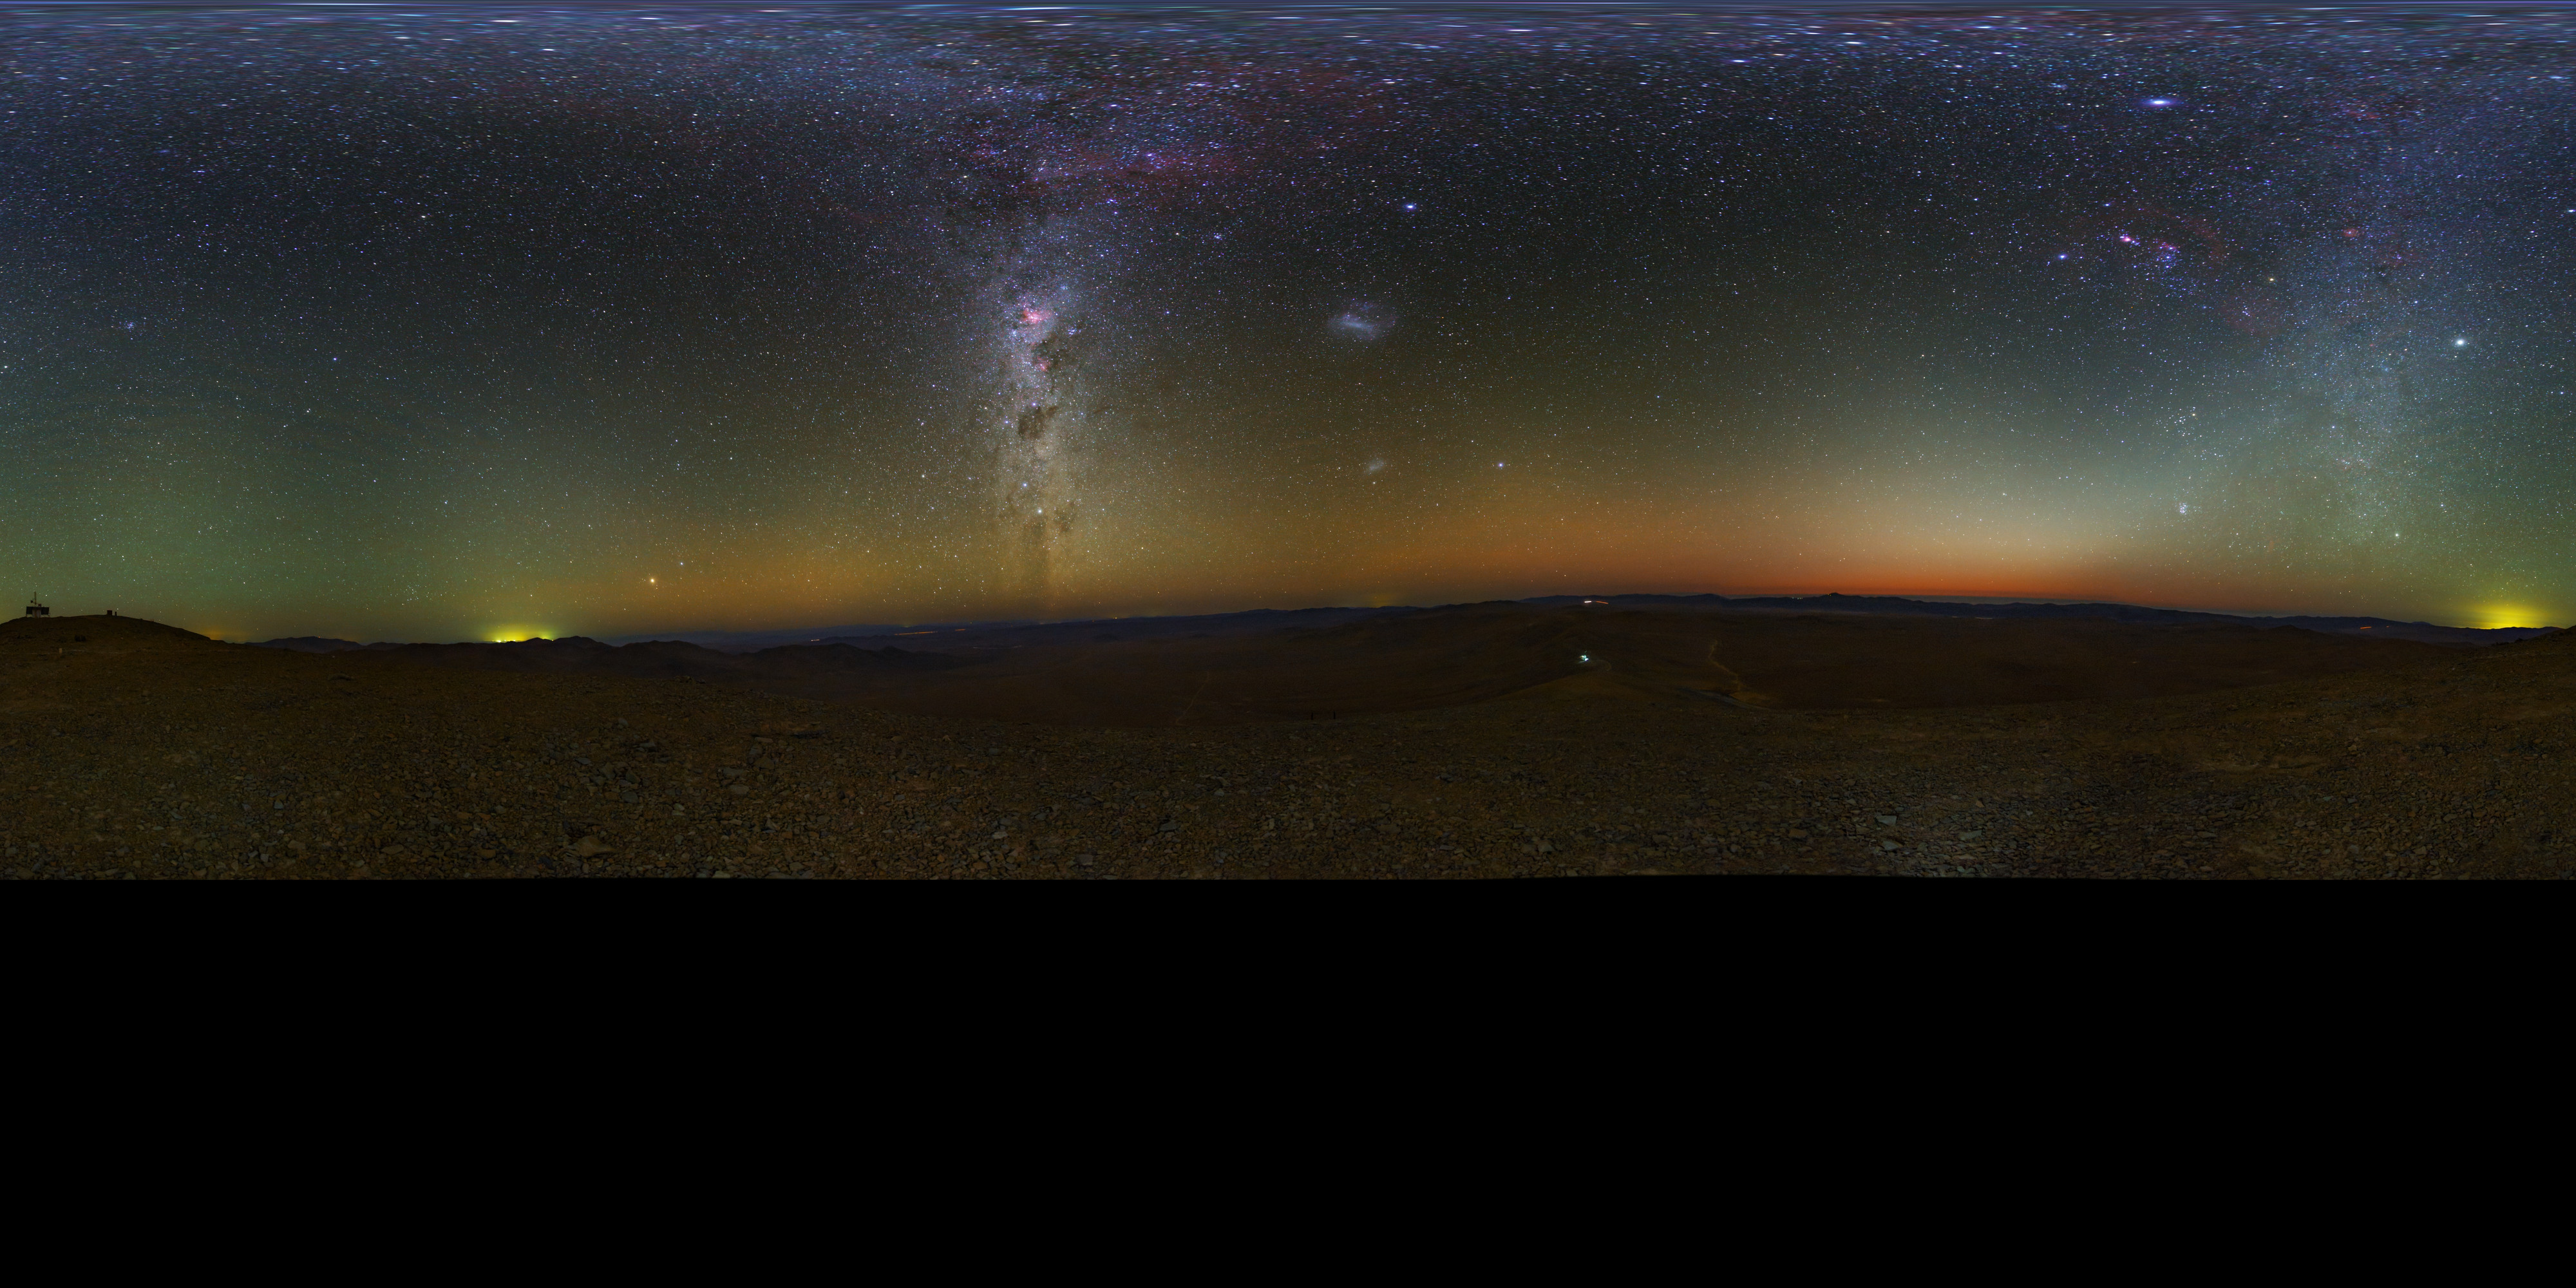

Atacama panorama

Extended to 360 x 180 degrees (with black) panorama taken during the ESO Ultra HD Expedition, taken in the Chilean Atacama Desert, showing the Milky Way shining brightly overhead. In the background, the quiet beauty of the Atacama sky is enhanced by a orange/yellow aurora-like shimmer, called airglow, which is caused by light-emitting chemical reactions in the atmosphere. Normally, those emissions are not so strong, but the night this image was taken they were unusually bright, producing this unusual picture.

Credit: ESO/B. Tafreshi